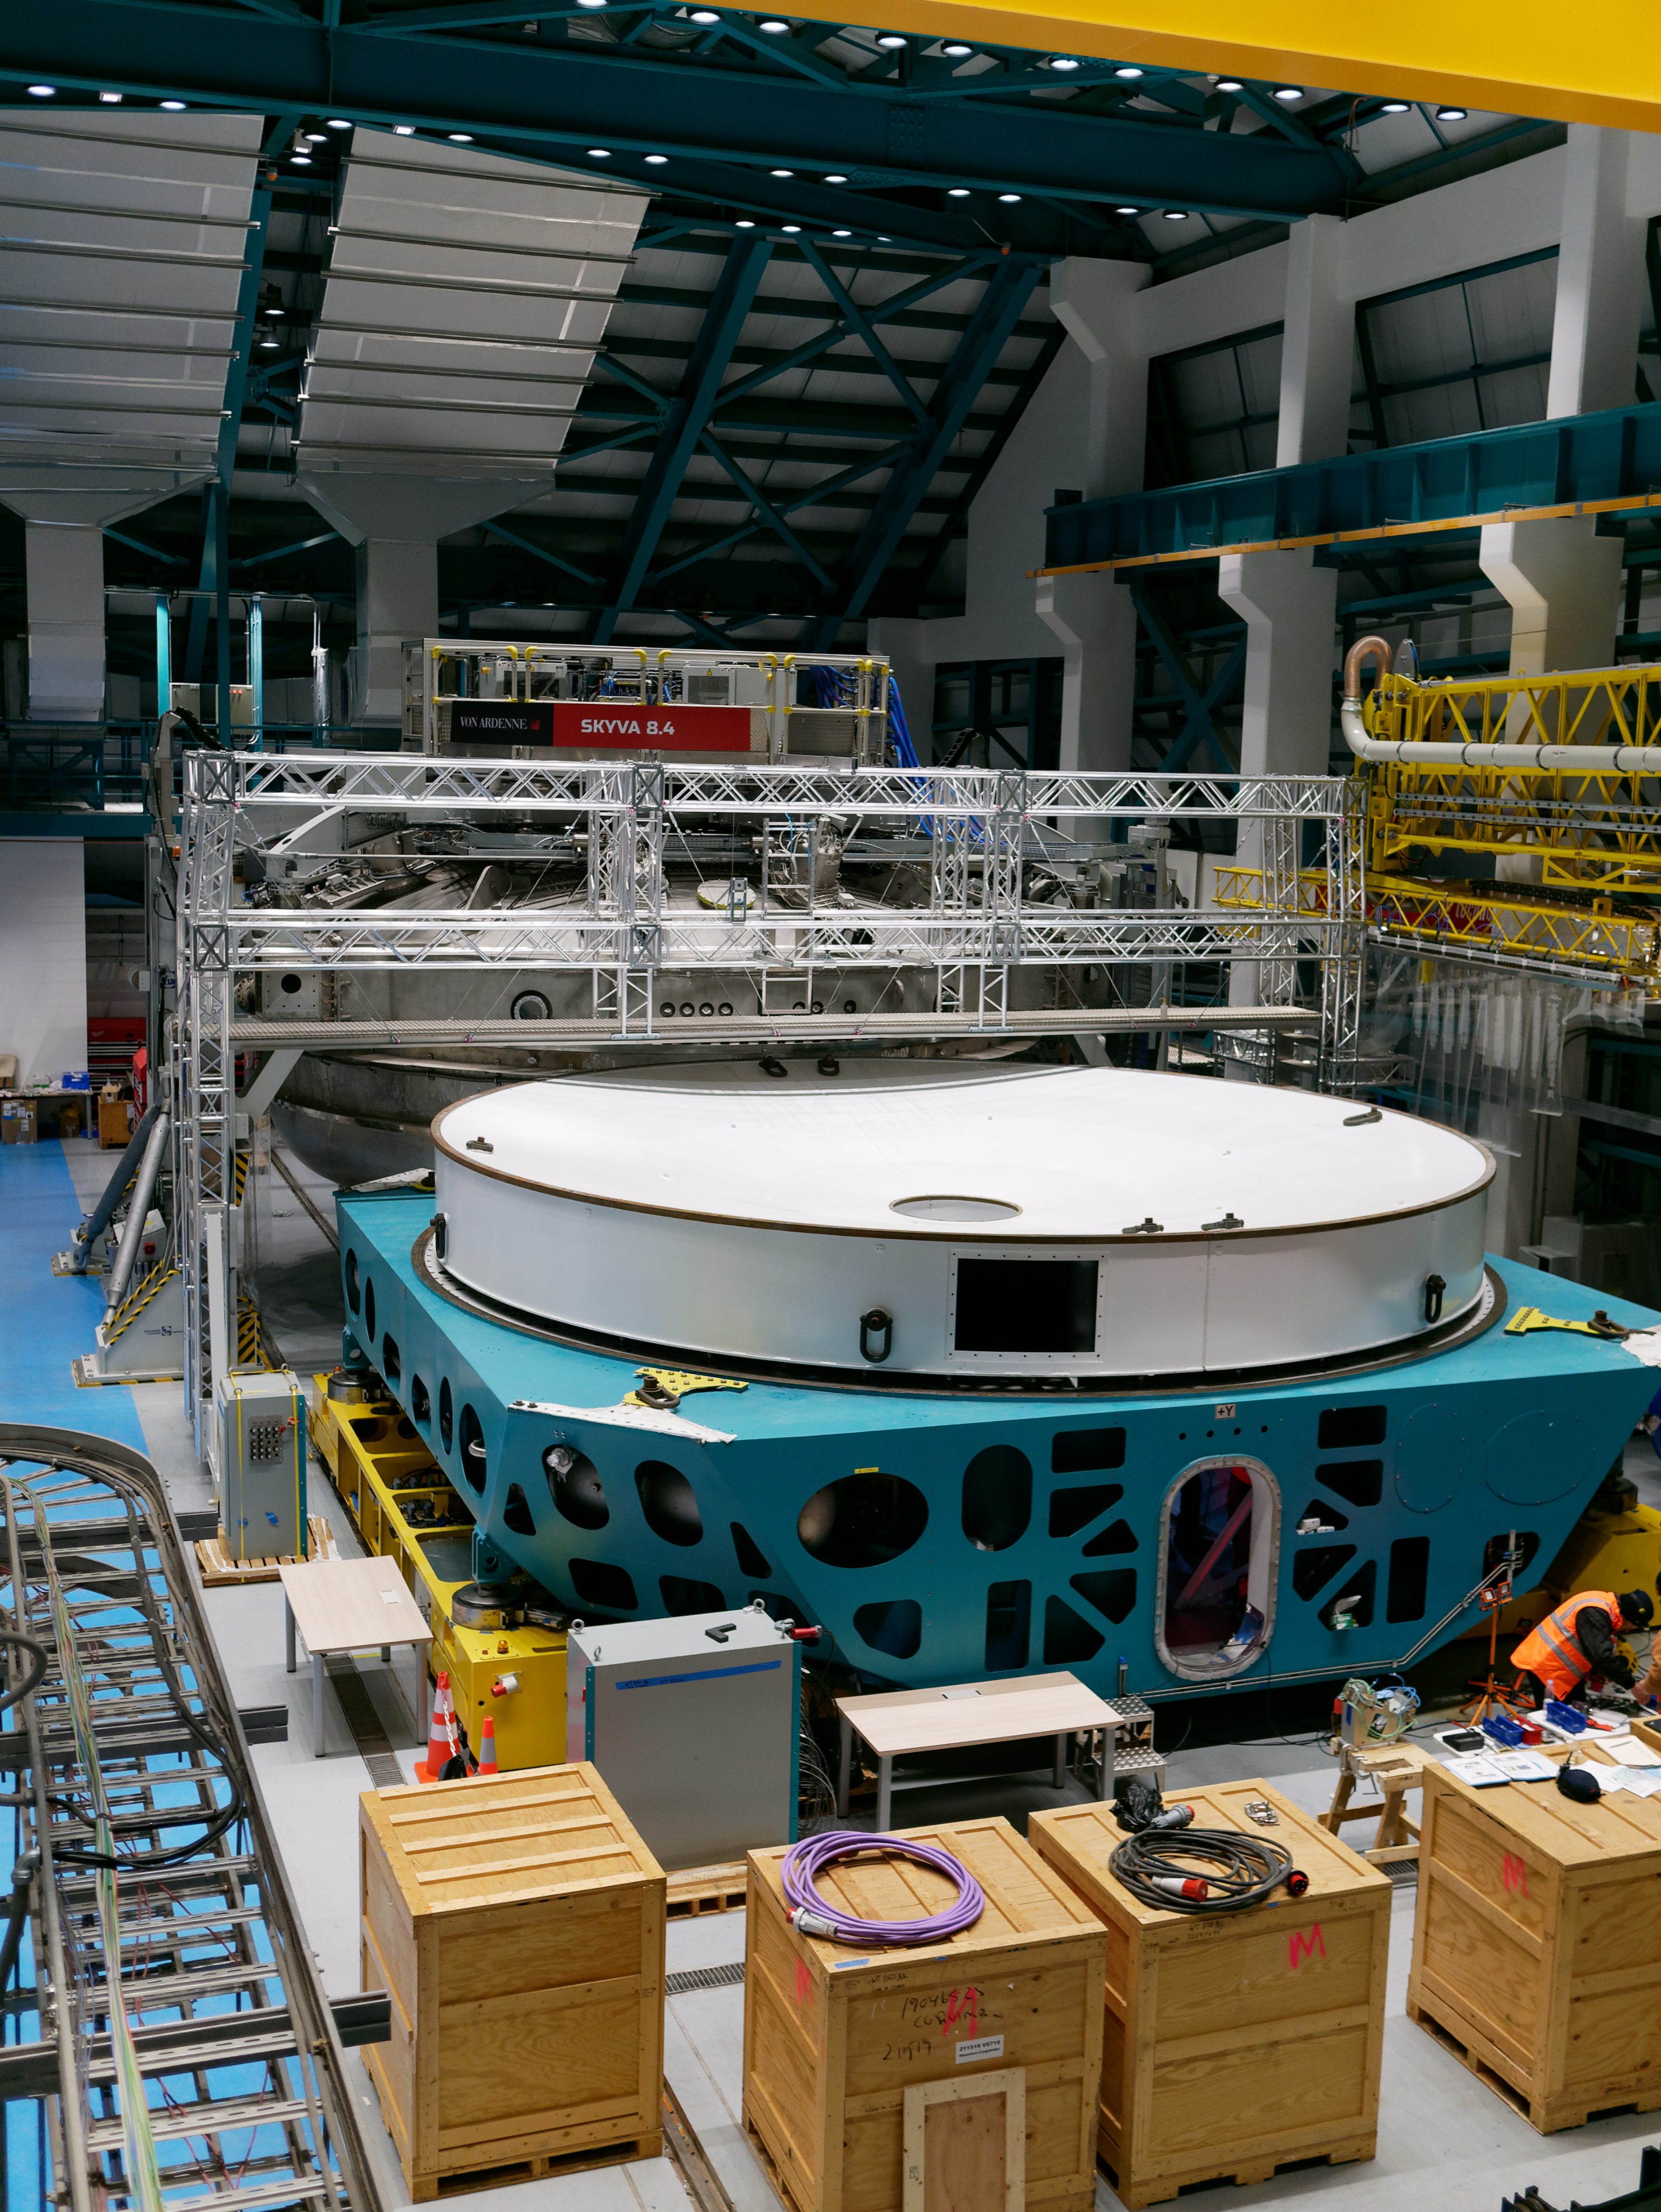

Dome Progress

Cladding continues to be installed on the Dome of the LSST summit facility building

Credit: W O'Mullane/Rubin Observatory/NSF/AURA